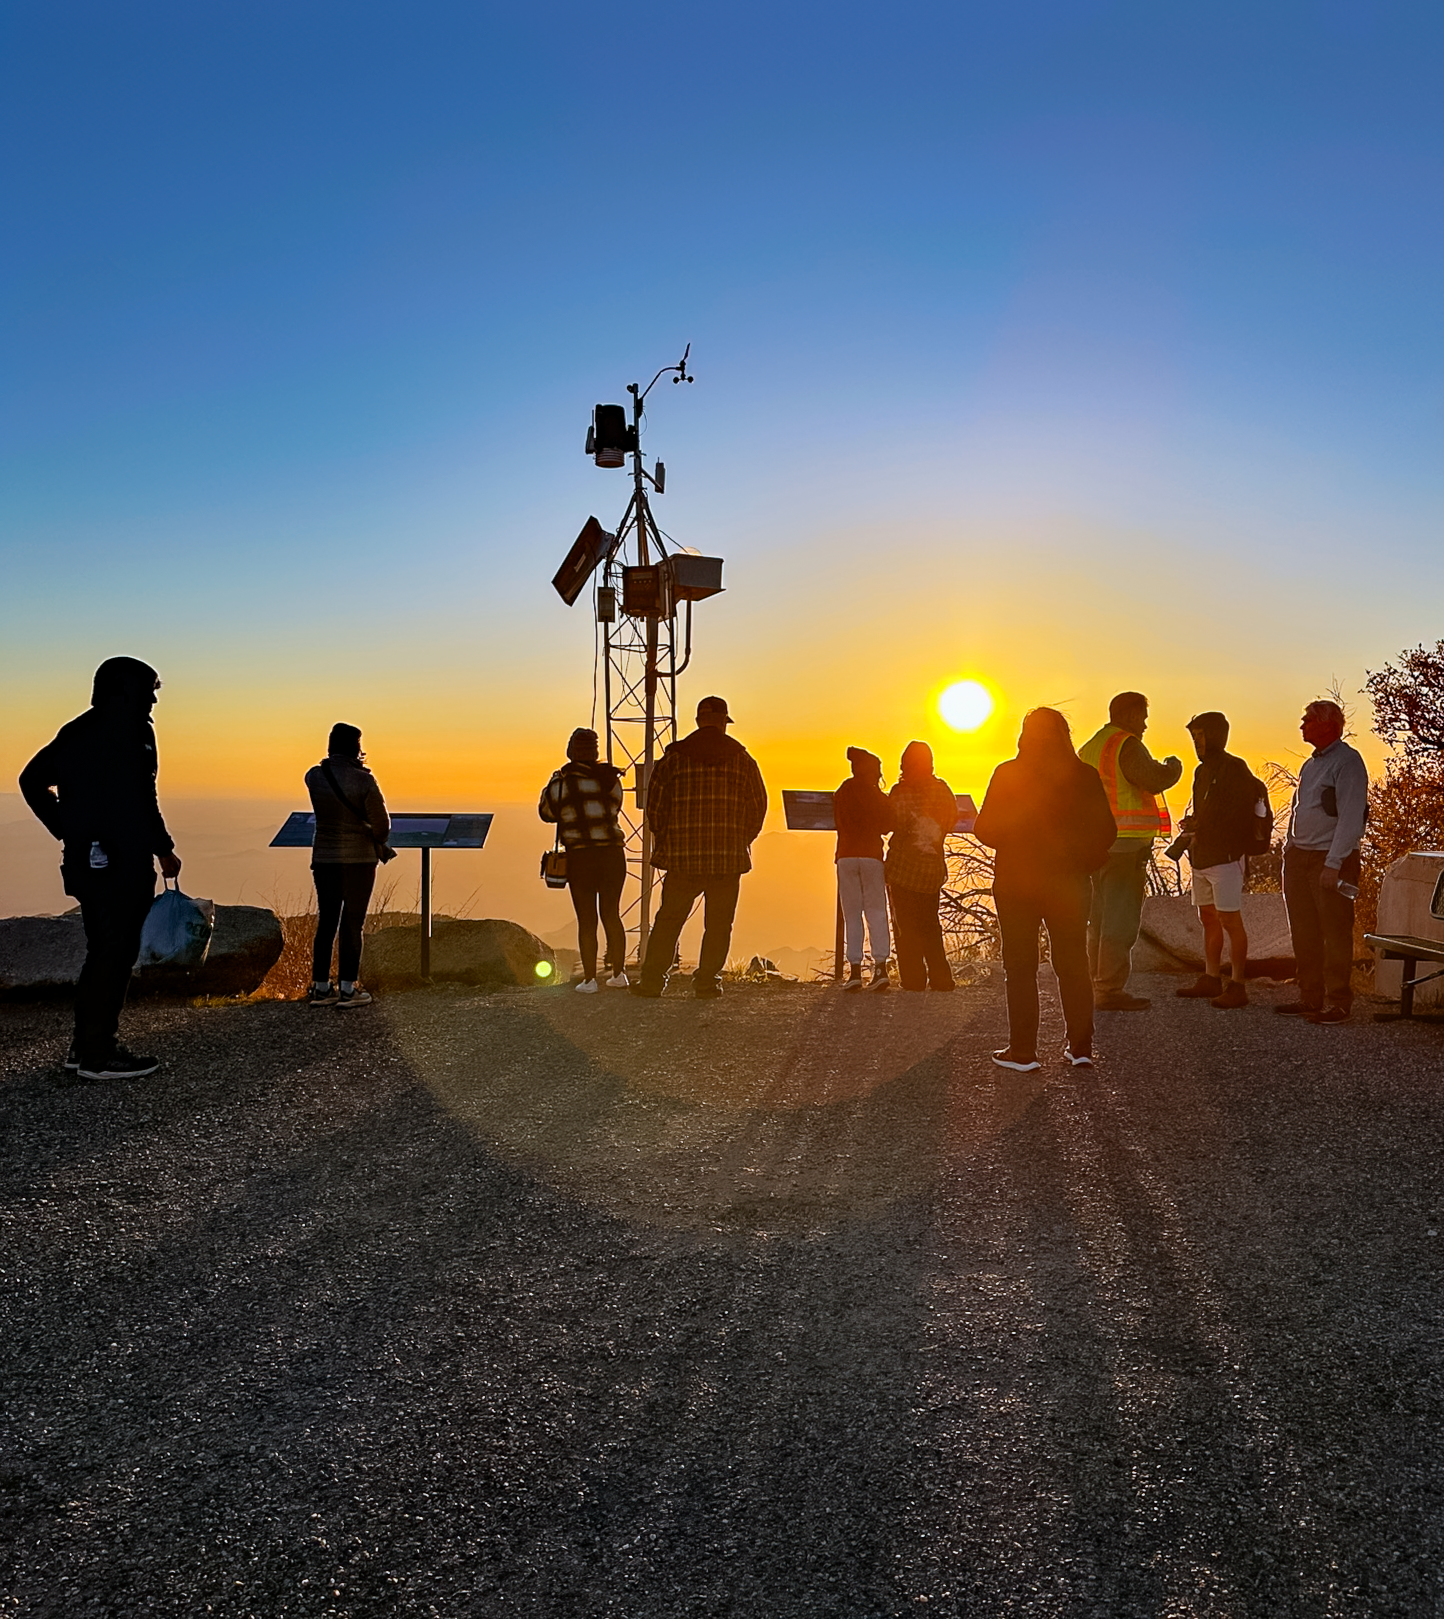

Visitors Watching the Sunset at Kitt Peak National Observatory

Visitors to NSF Kitt Peak National Observatory (KPNO), a Program of NSF NOIRLab, watch the Sun set over the Arizona–Sonoran Desert.

Credit: KPNO/NOIRLab/NSF/AURA/M. White